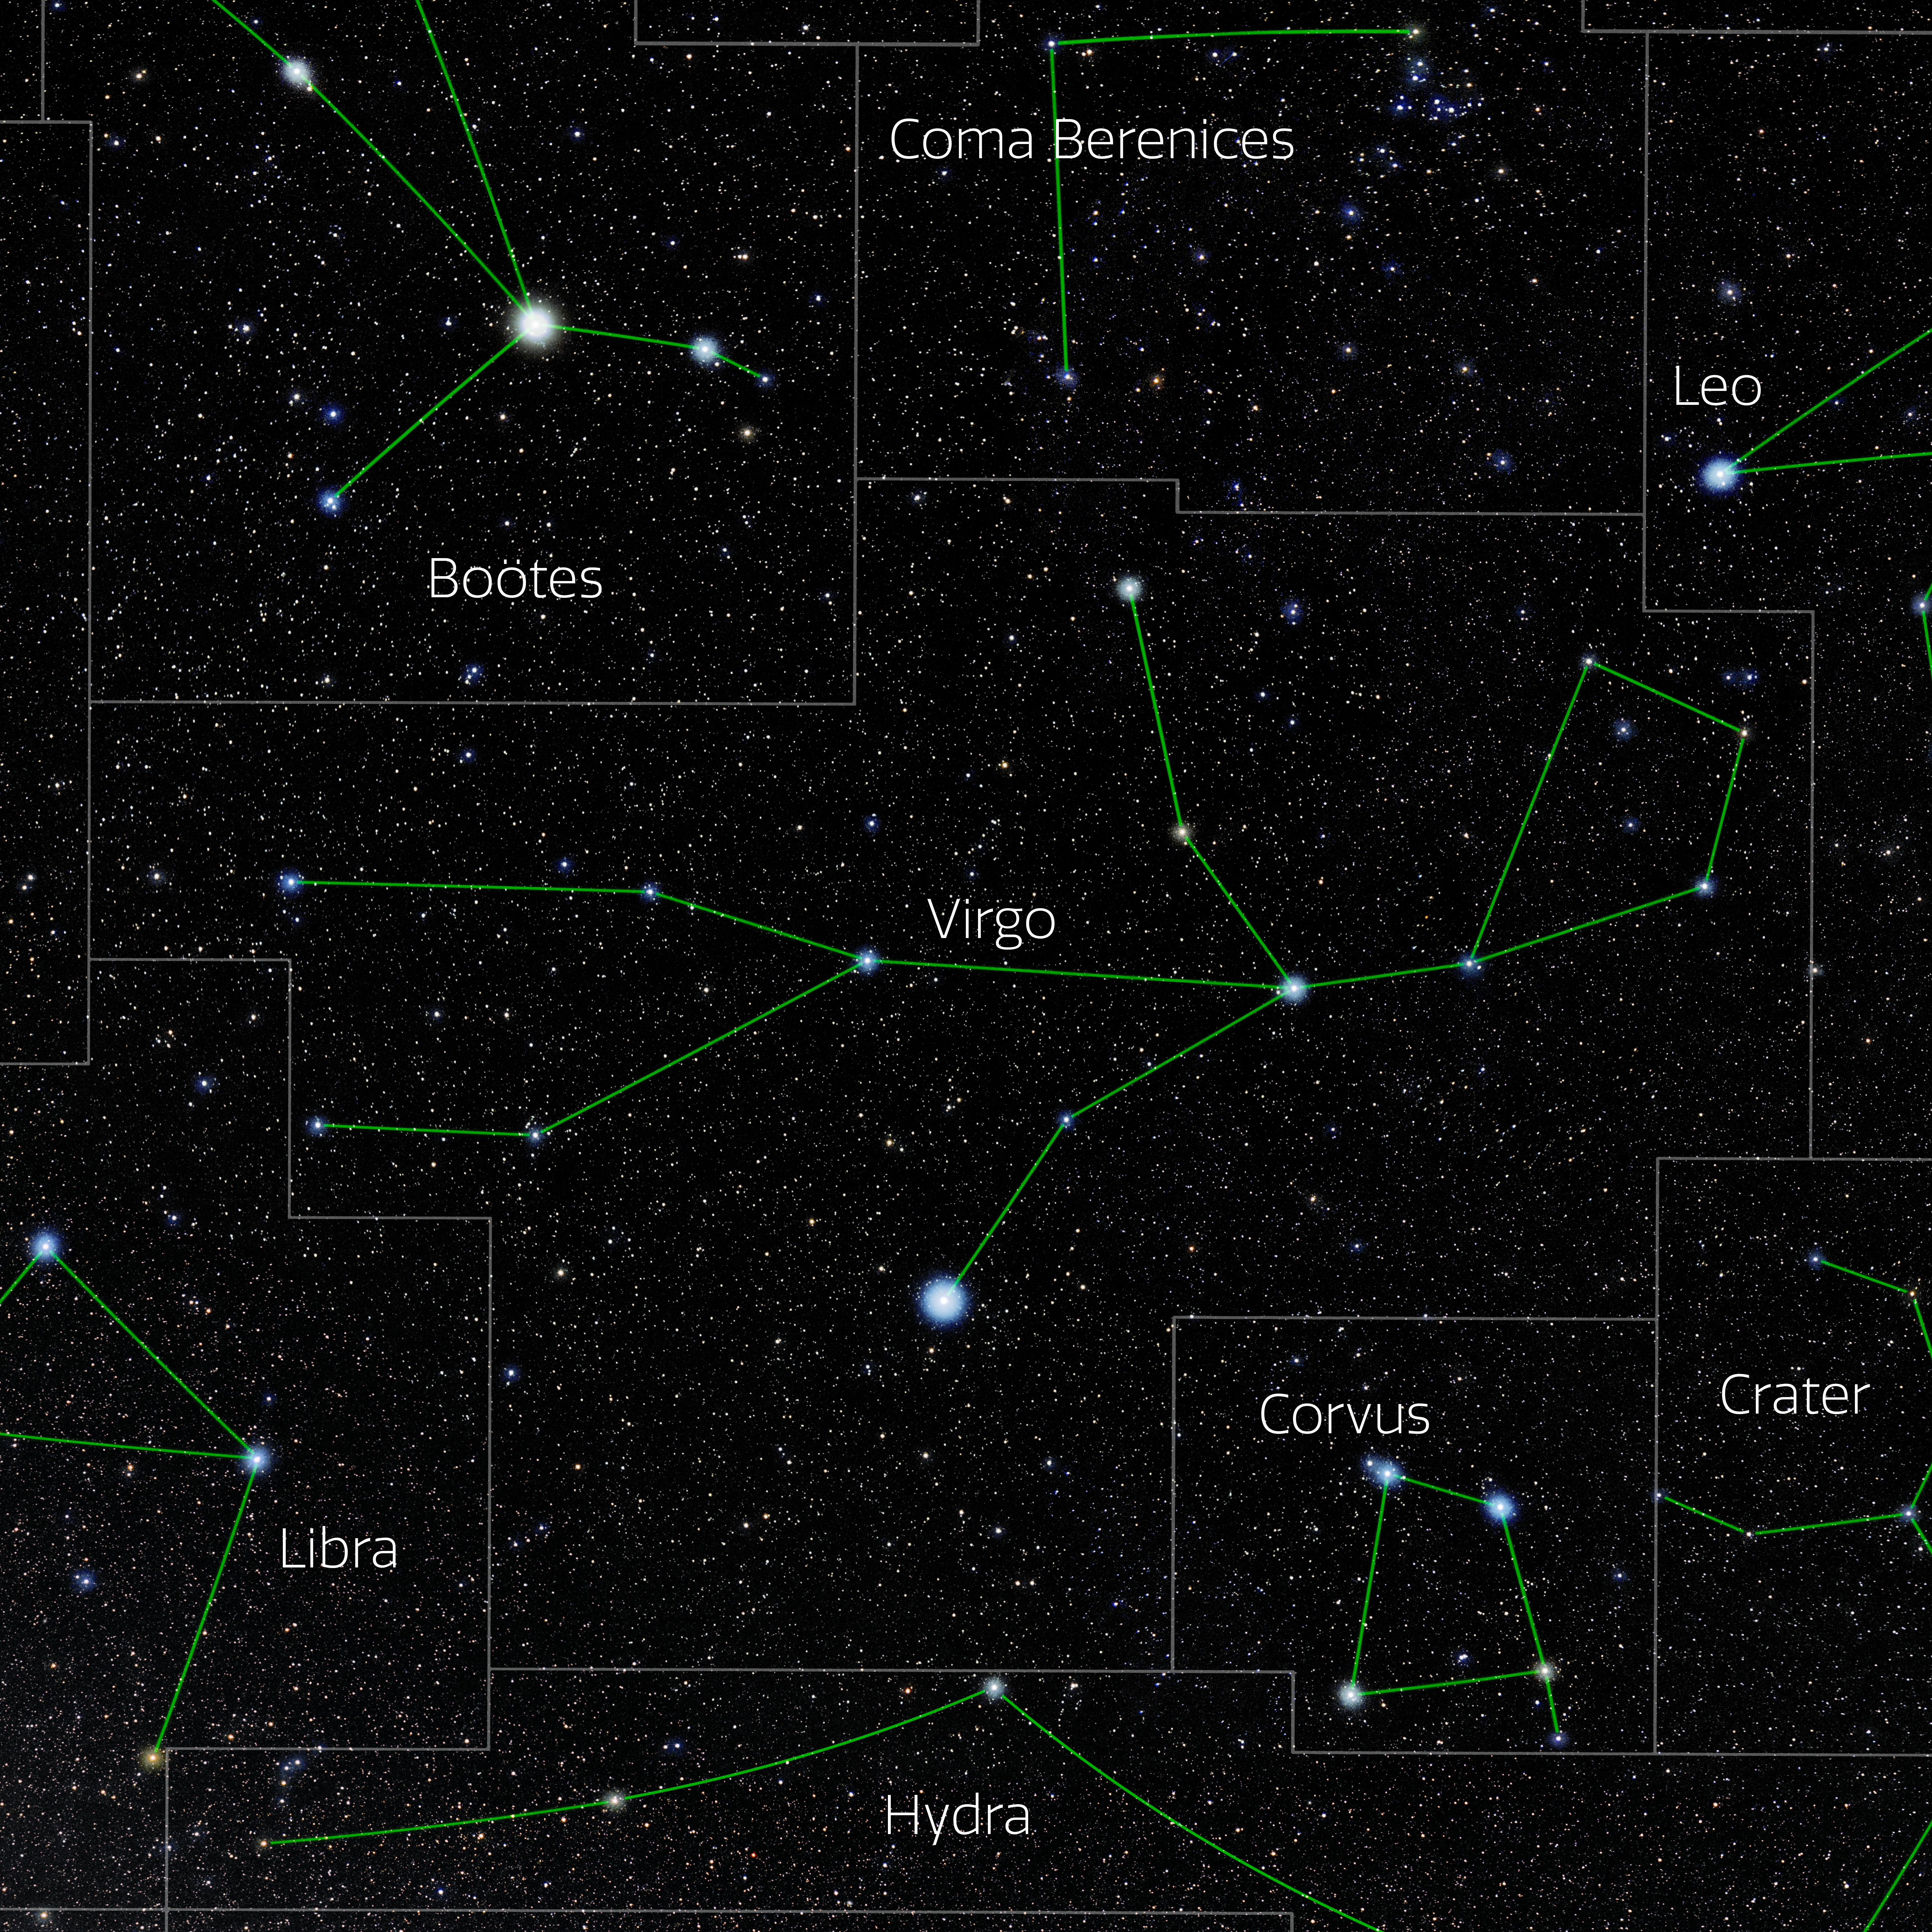

Virgo (Annotated)

Photo of the constellation Virgo with annotations from IAU and Sky & Telescope. Here is the non-annotated version.

Credit: E. Slawik/NOIRLab/NSF/AURA/M. Zamani